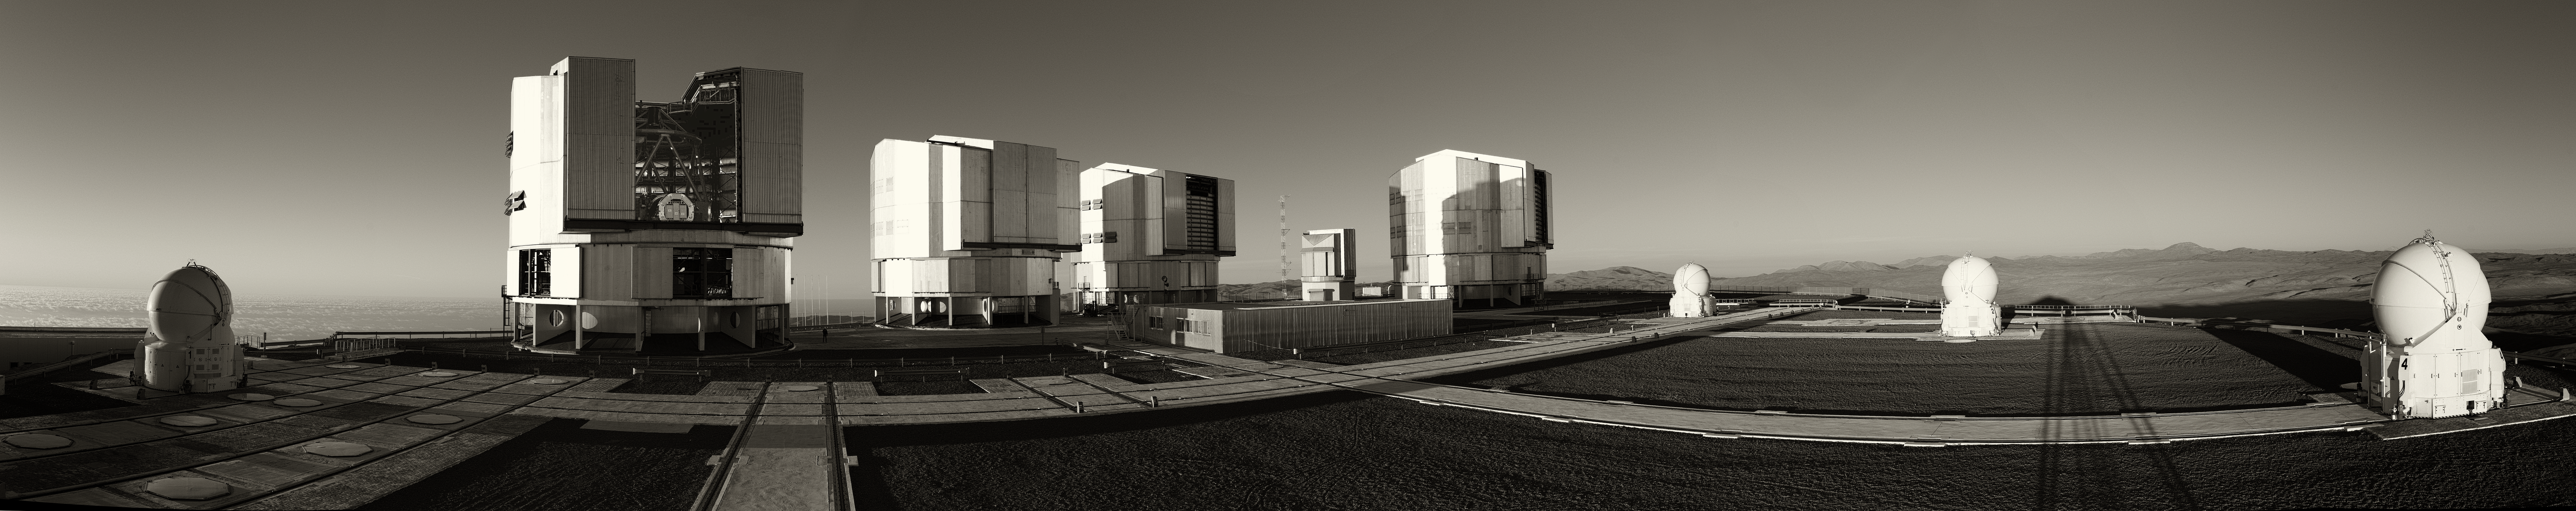

Very Large Telescope at Paranal

Panoramic view of the Very Large Telescope (VLT) at ESO's Cerro Paranal observing site. The VLT is the world's most advanced optical instrument, consisting of four Unit Telescopes with main mirrors 8.2-m in diameter and four movable 1.8-m diameter Auxiliary Telescopes. The telescopes can work together, in groups of two or three, to form a giant interferometer, allowing astronomers to see details up to 25 times finer than with the individual telescopes. Located in the Atacama Desert of Chile, Paranal is over 2600 metres above sea level, providing incredibly dry, dark viewing conditions.

Credit: ESO/S. Seip